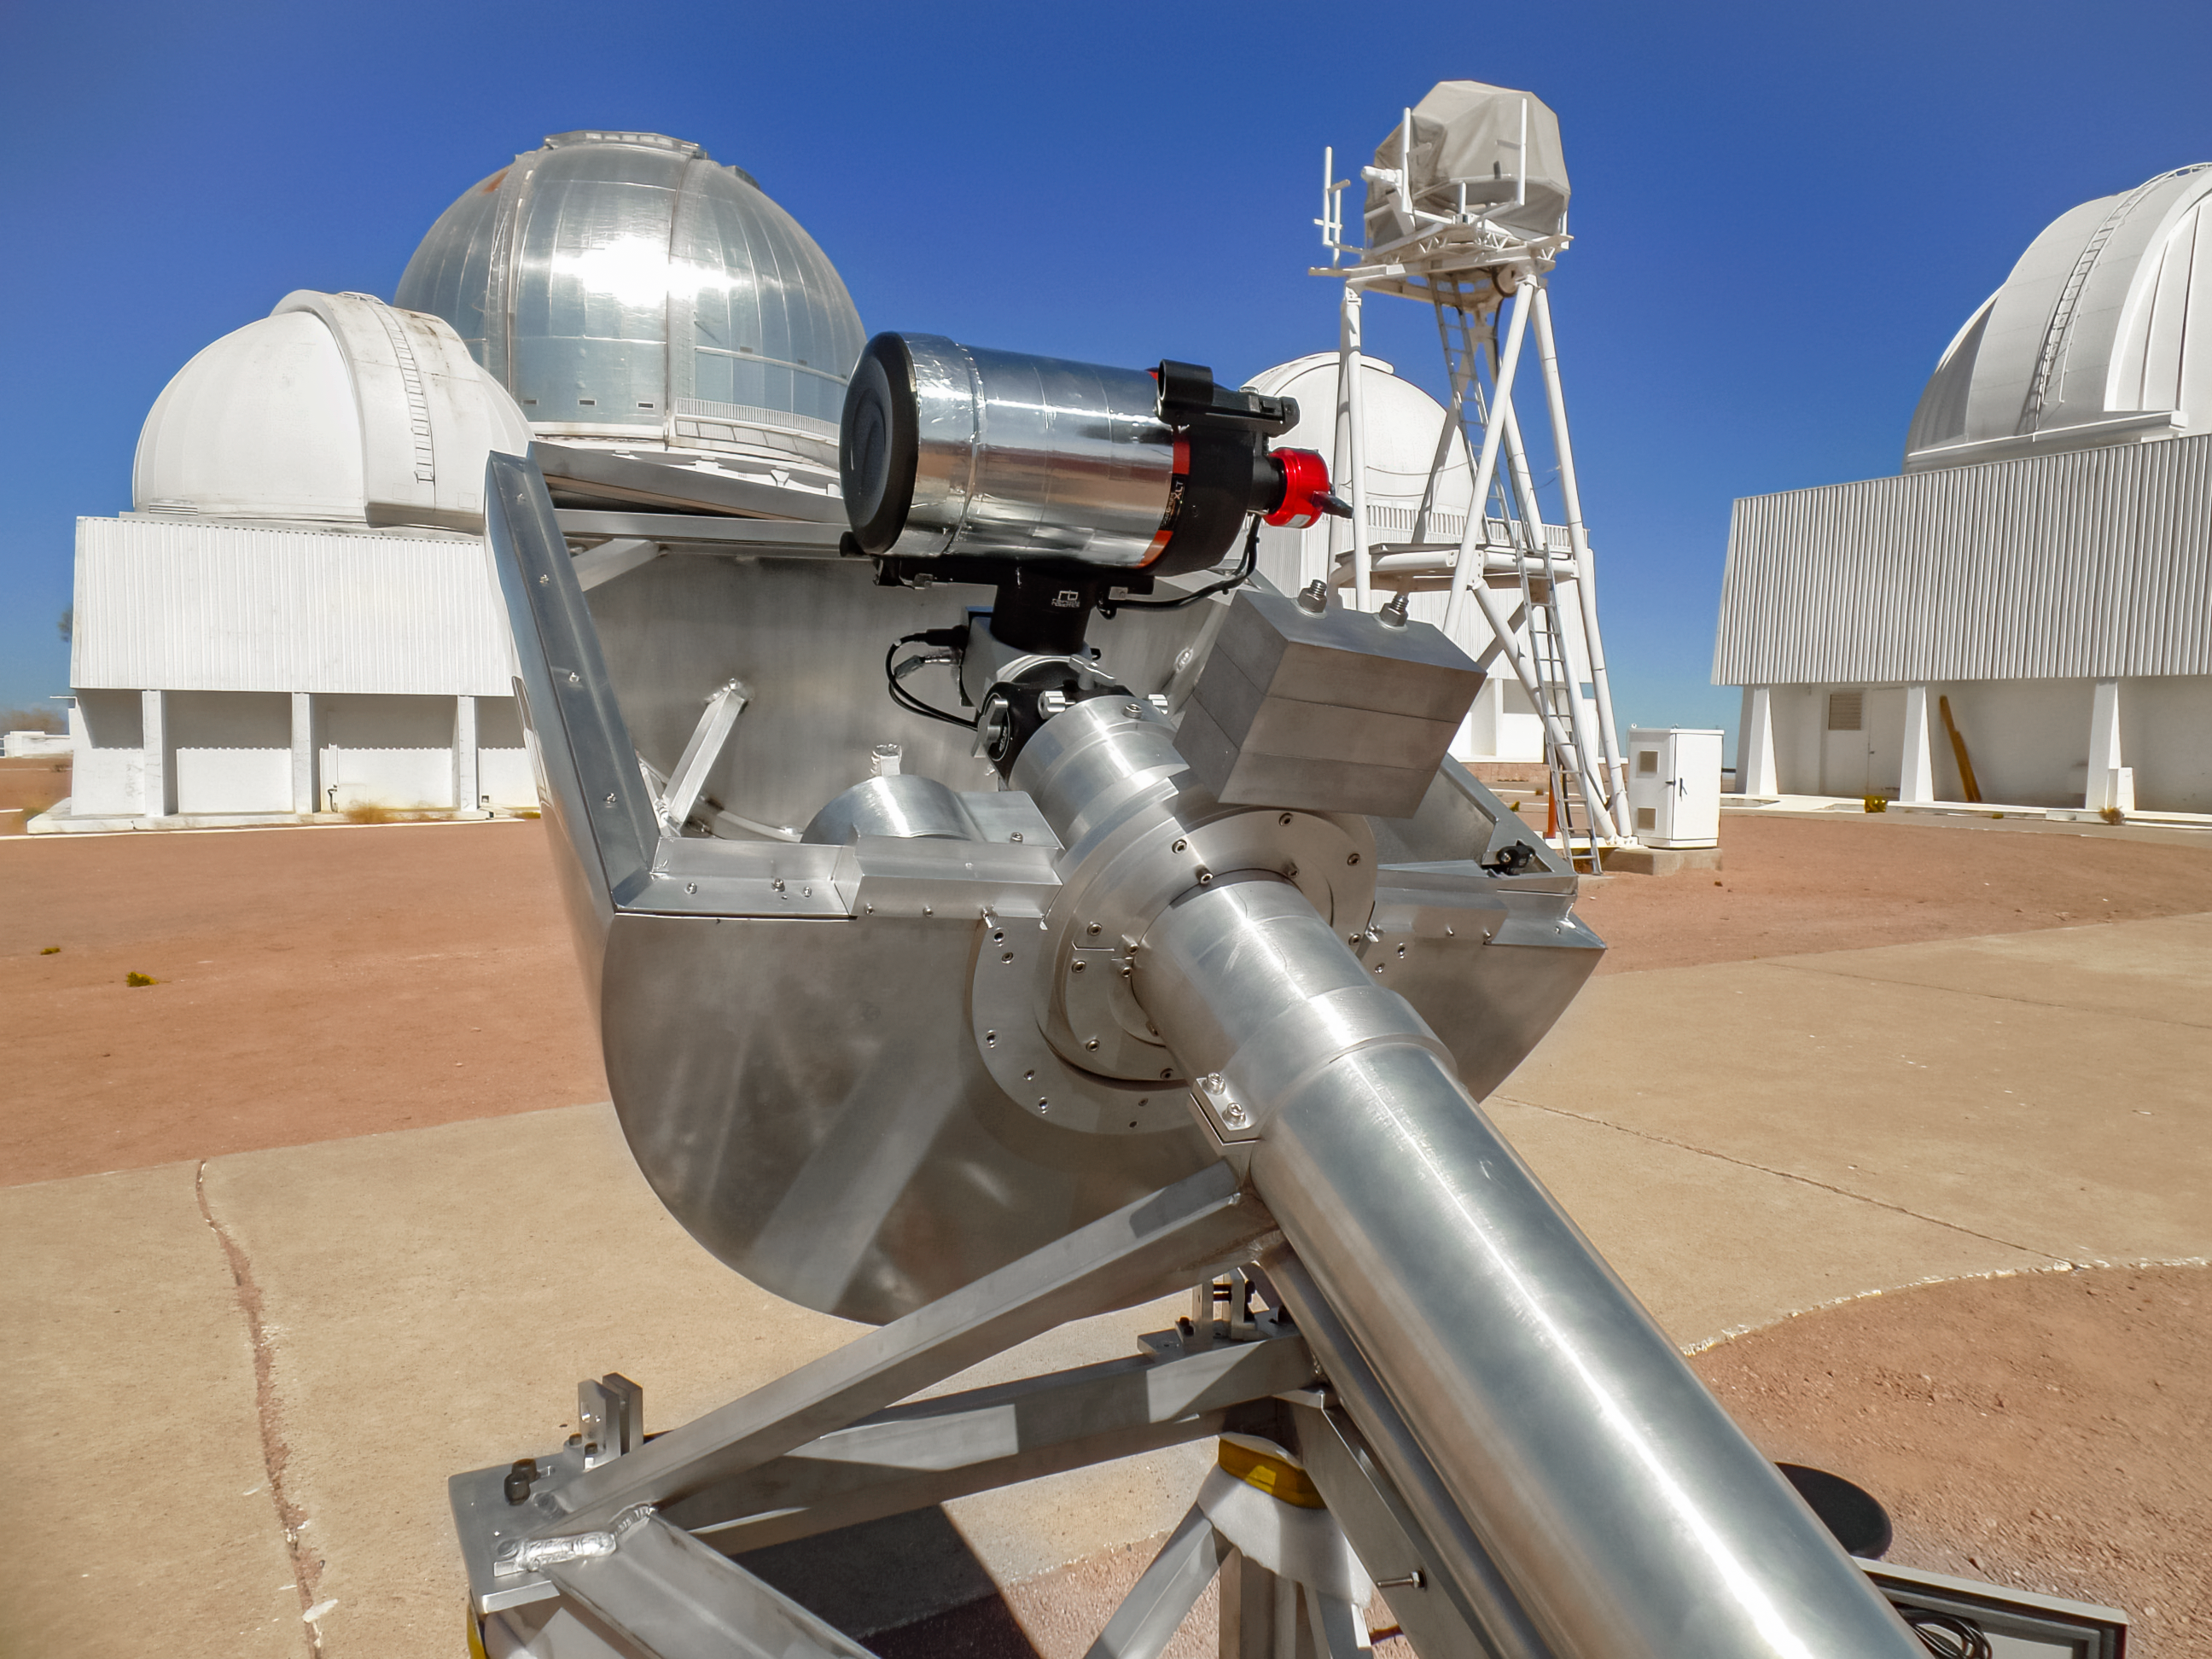

RINGSS Turbulence Profiler

The RINGSS turbulence profiler in prototype phase at Cerro Tololo Inter-American Observatory in Chile.

Credit: NOIRLab/NSF/AURA/E. Bustos, A. Tokovinin